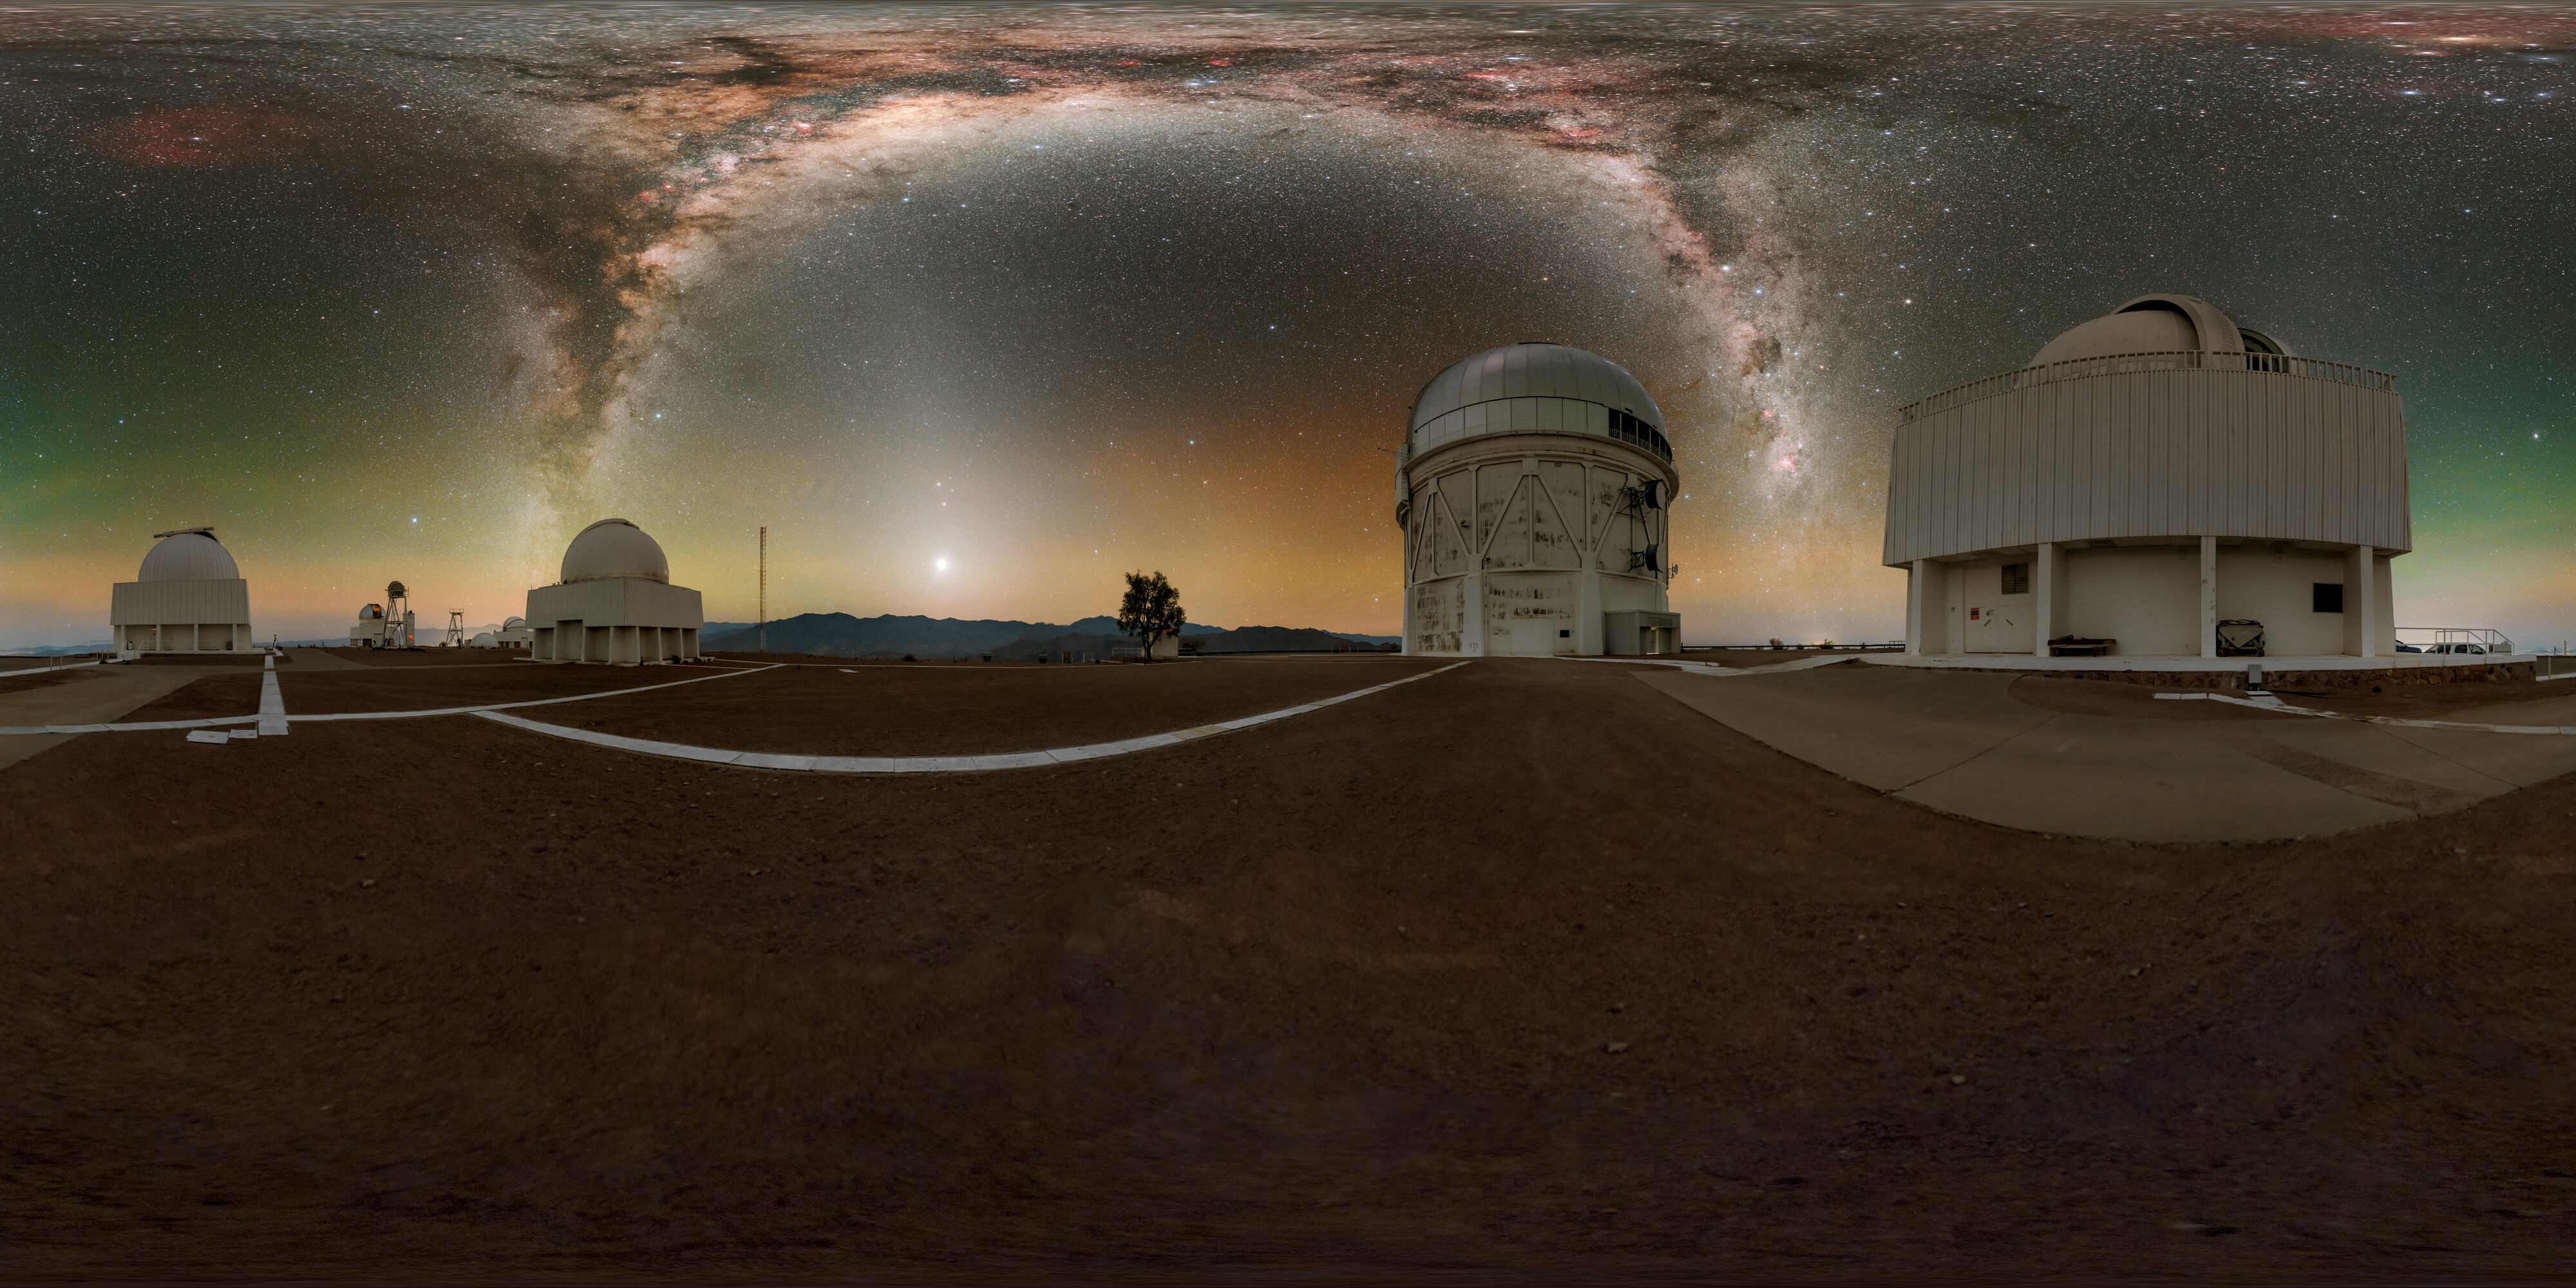

Navigating the Milky Way Panorama

This image features the Milky Way above (left to right) the SMARTS–GSU 0.9-meter Telescope, the Curtis Schmidt Telescope, the Víctor M. Blanco 4-meter Telescope and the SMARTS–GSU 1.5-meter Telescope at the U.S. National Science Foundation Cerro Tololo Inter-American Observatory (CTIO), a Program of NSF NOIRLab.

Part of this image was featured as an Image of the Week. You can also find it as a fulldome photo.

Credit: CTIO/NOIRLab/NSF/AURA/P. Horálek (Institute of Physics in Opava), M. Kosari